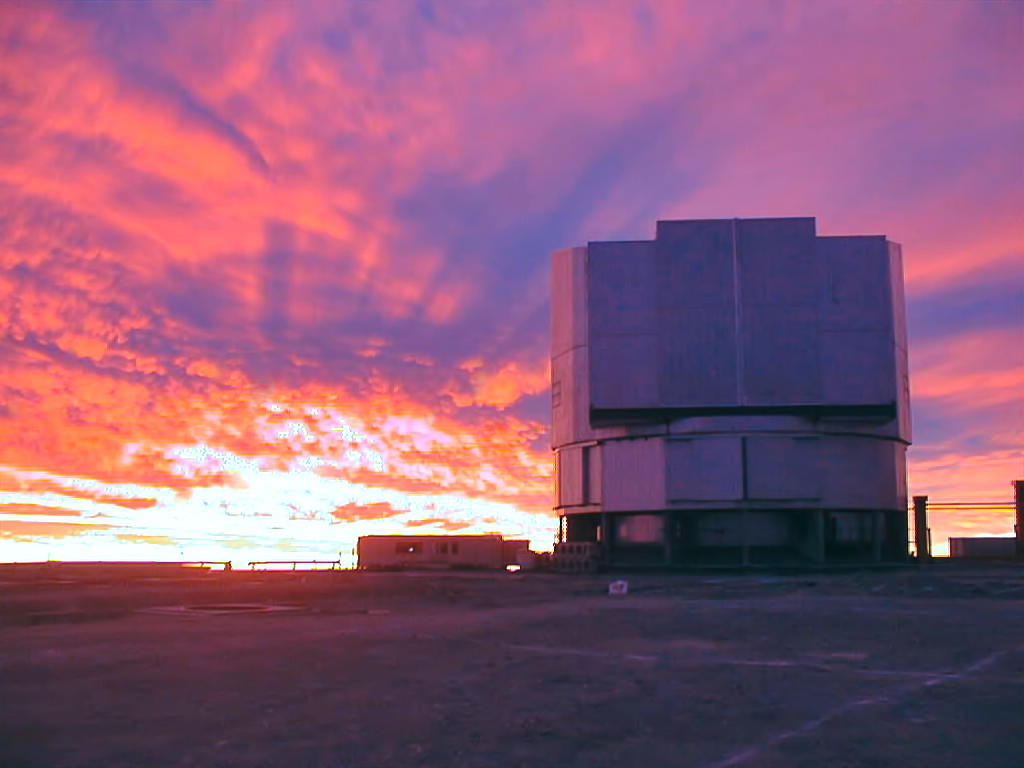

First light for the VLT

Clouds above Paranal, a few hours before the Very Large Telescope's first light in 1998

Credit: ESO/P. Gray